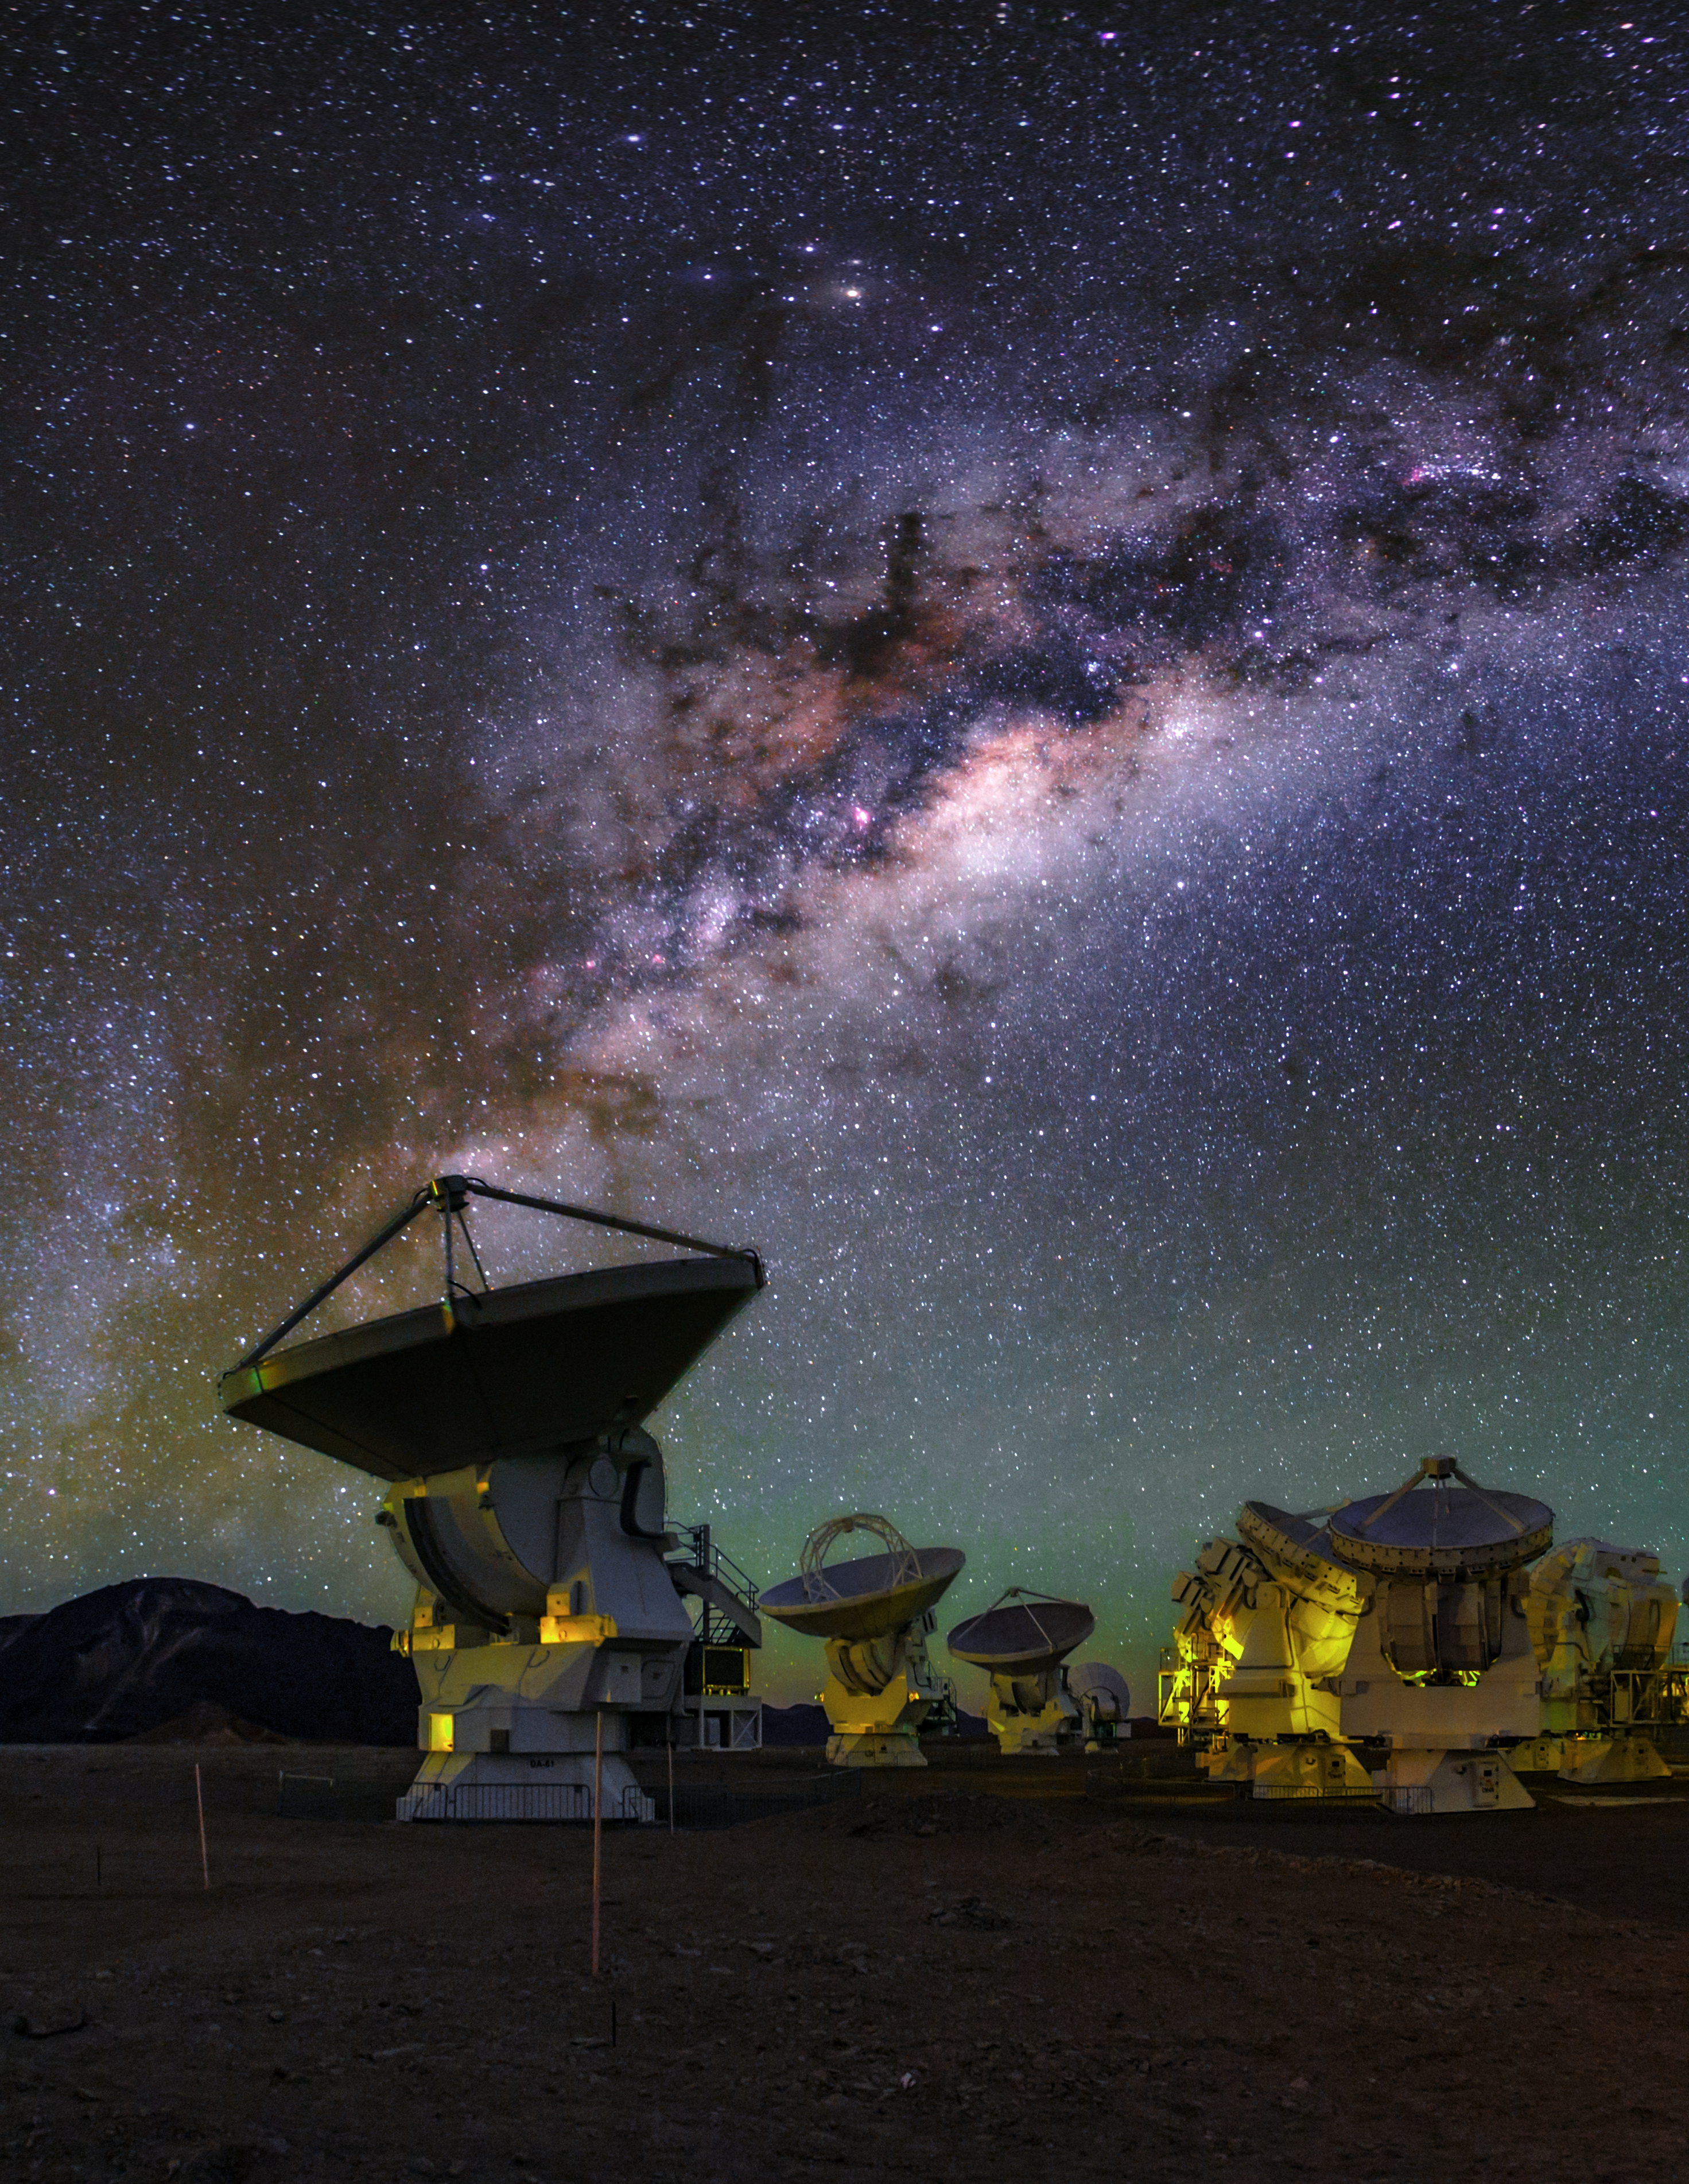

Colourful ALMA vista

This colourful view of the ALMA array shows our Milky Way galaxy shining high above the antennas. The array lets astronomers address some of the deepest questions of our cosmic origins.

Credit: ESO/B. Tafreshi (twanight.org)